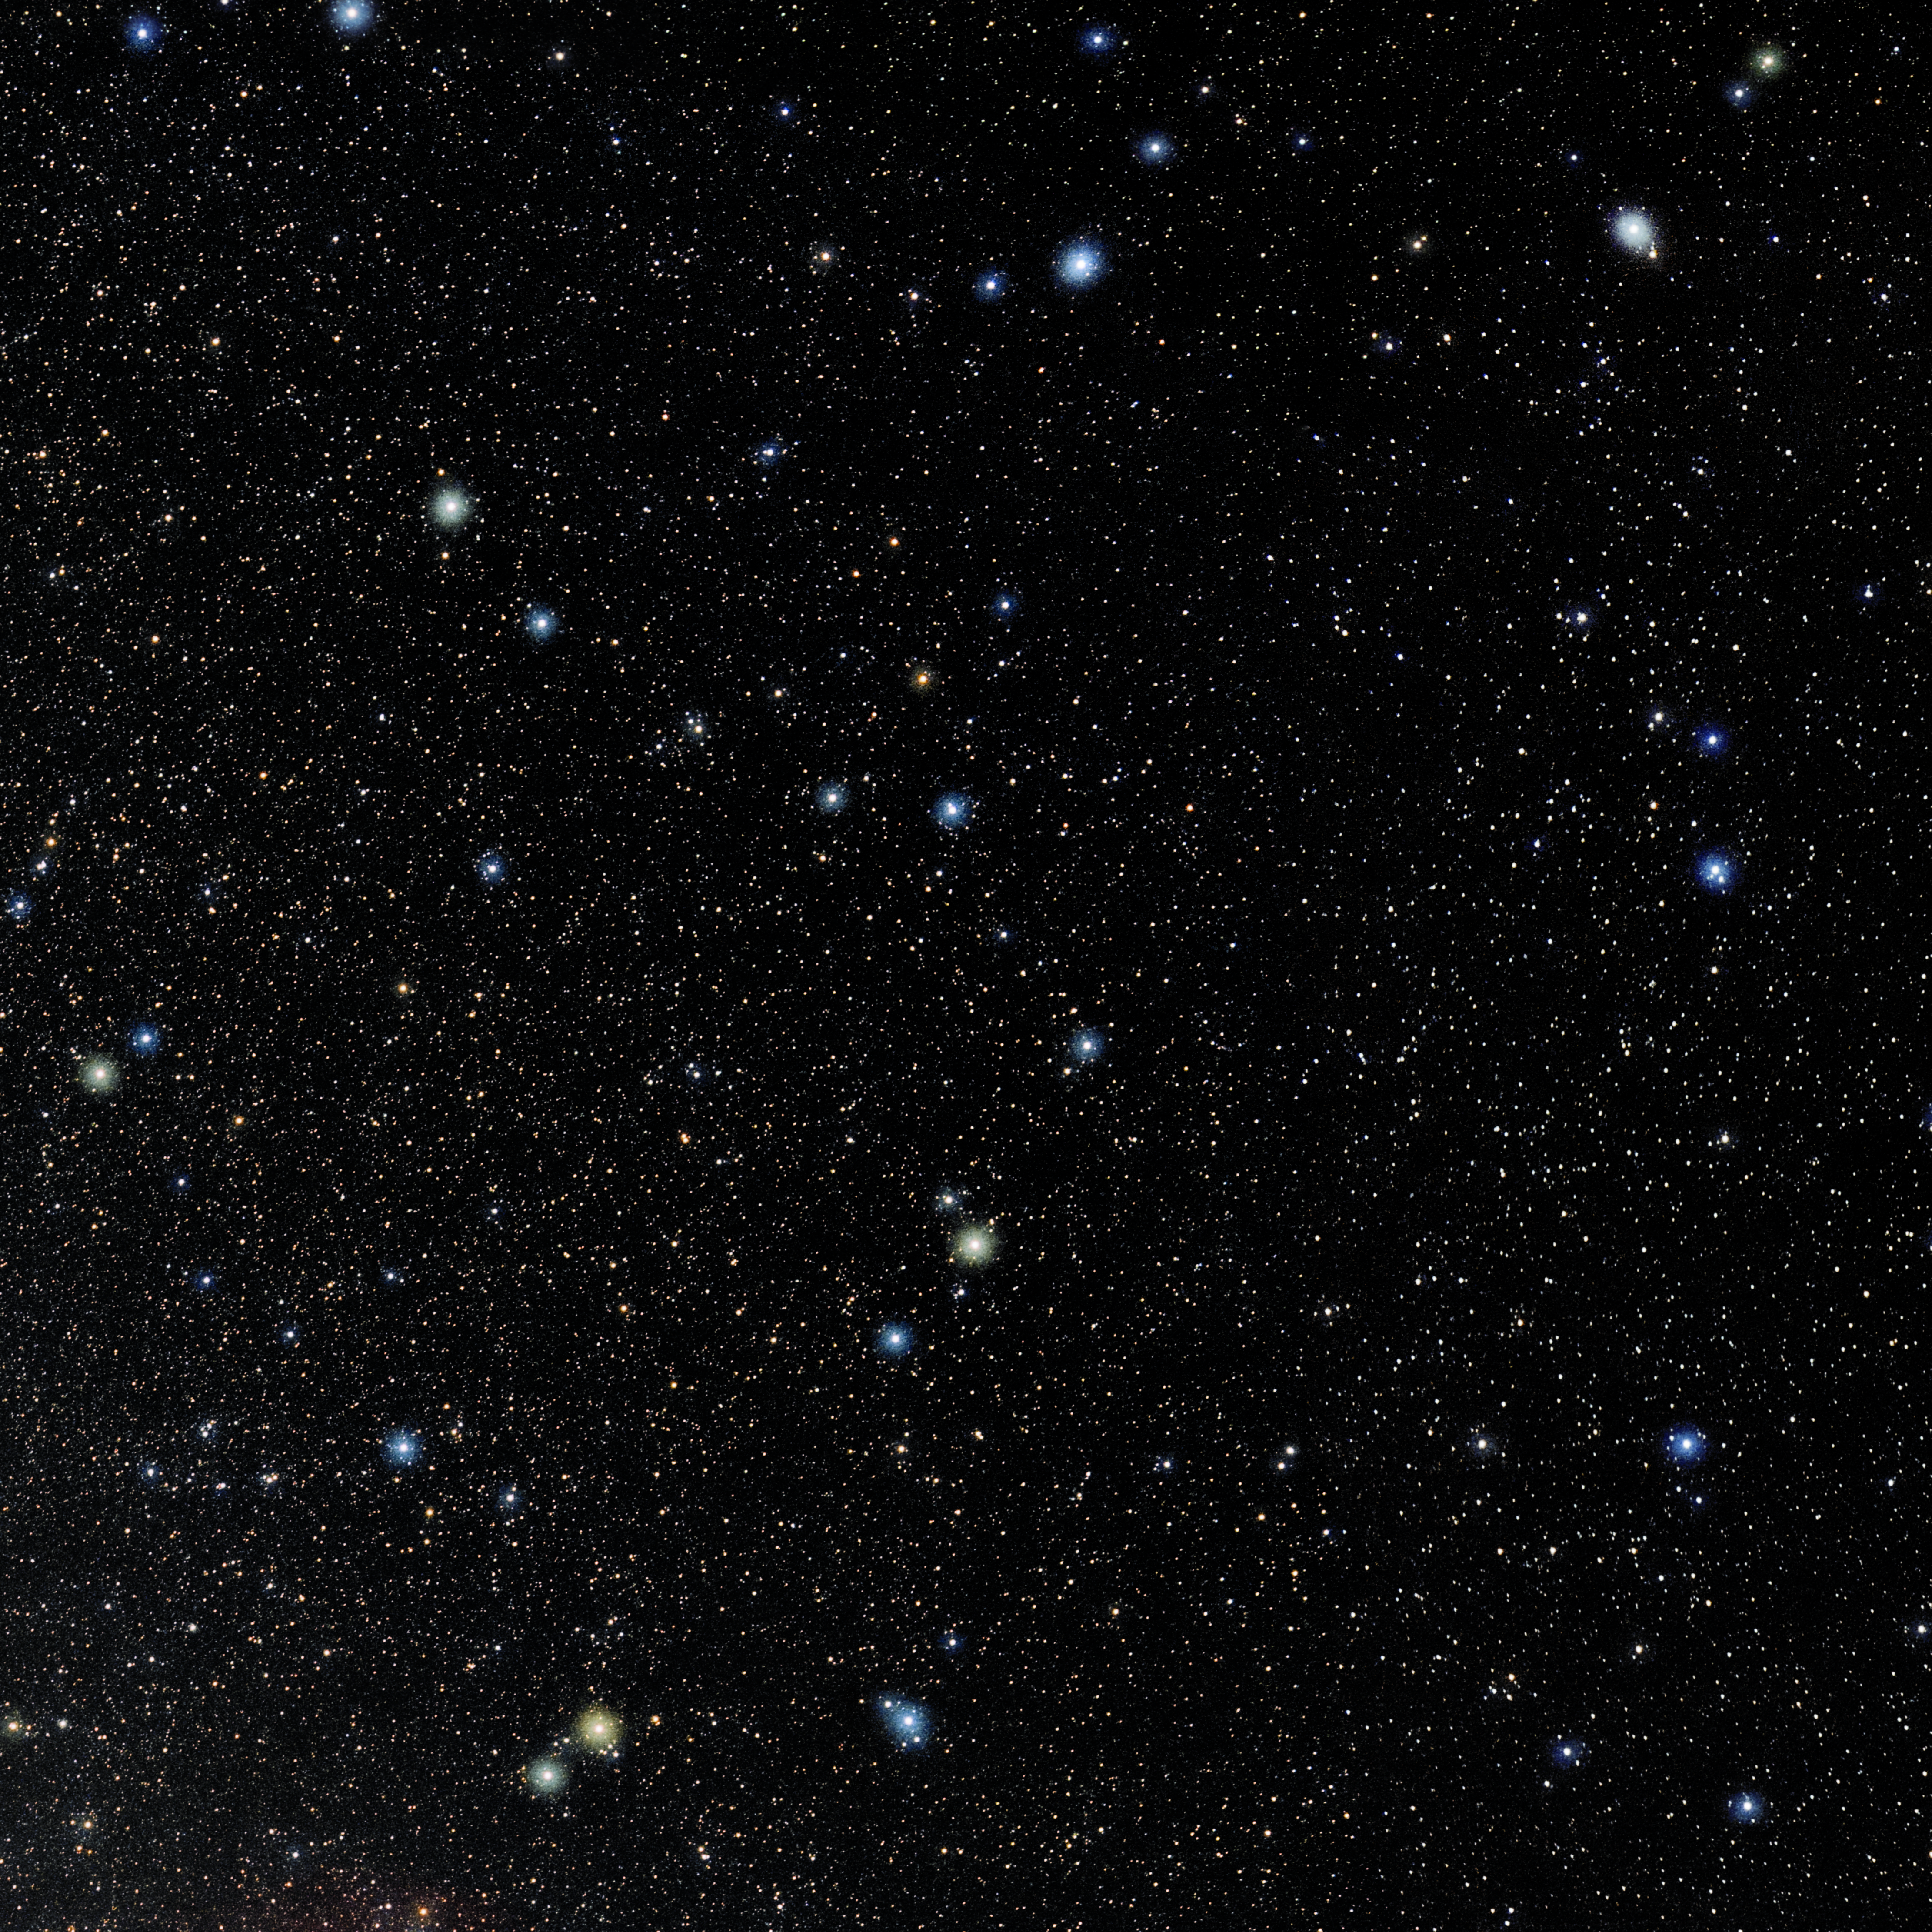

Serpens Caput

Photo of the constellation Serpens Caput produced by NOIRLab in collaboration with Eckhard Slawik, a German astrophotographer. Here is the annotated version.

Credit: E. Slawik/NOIRLab/NSF/AURA/M. Zamani